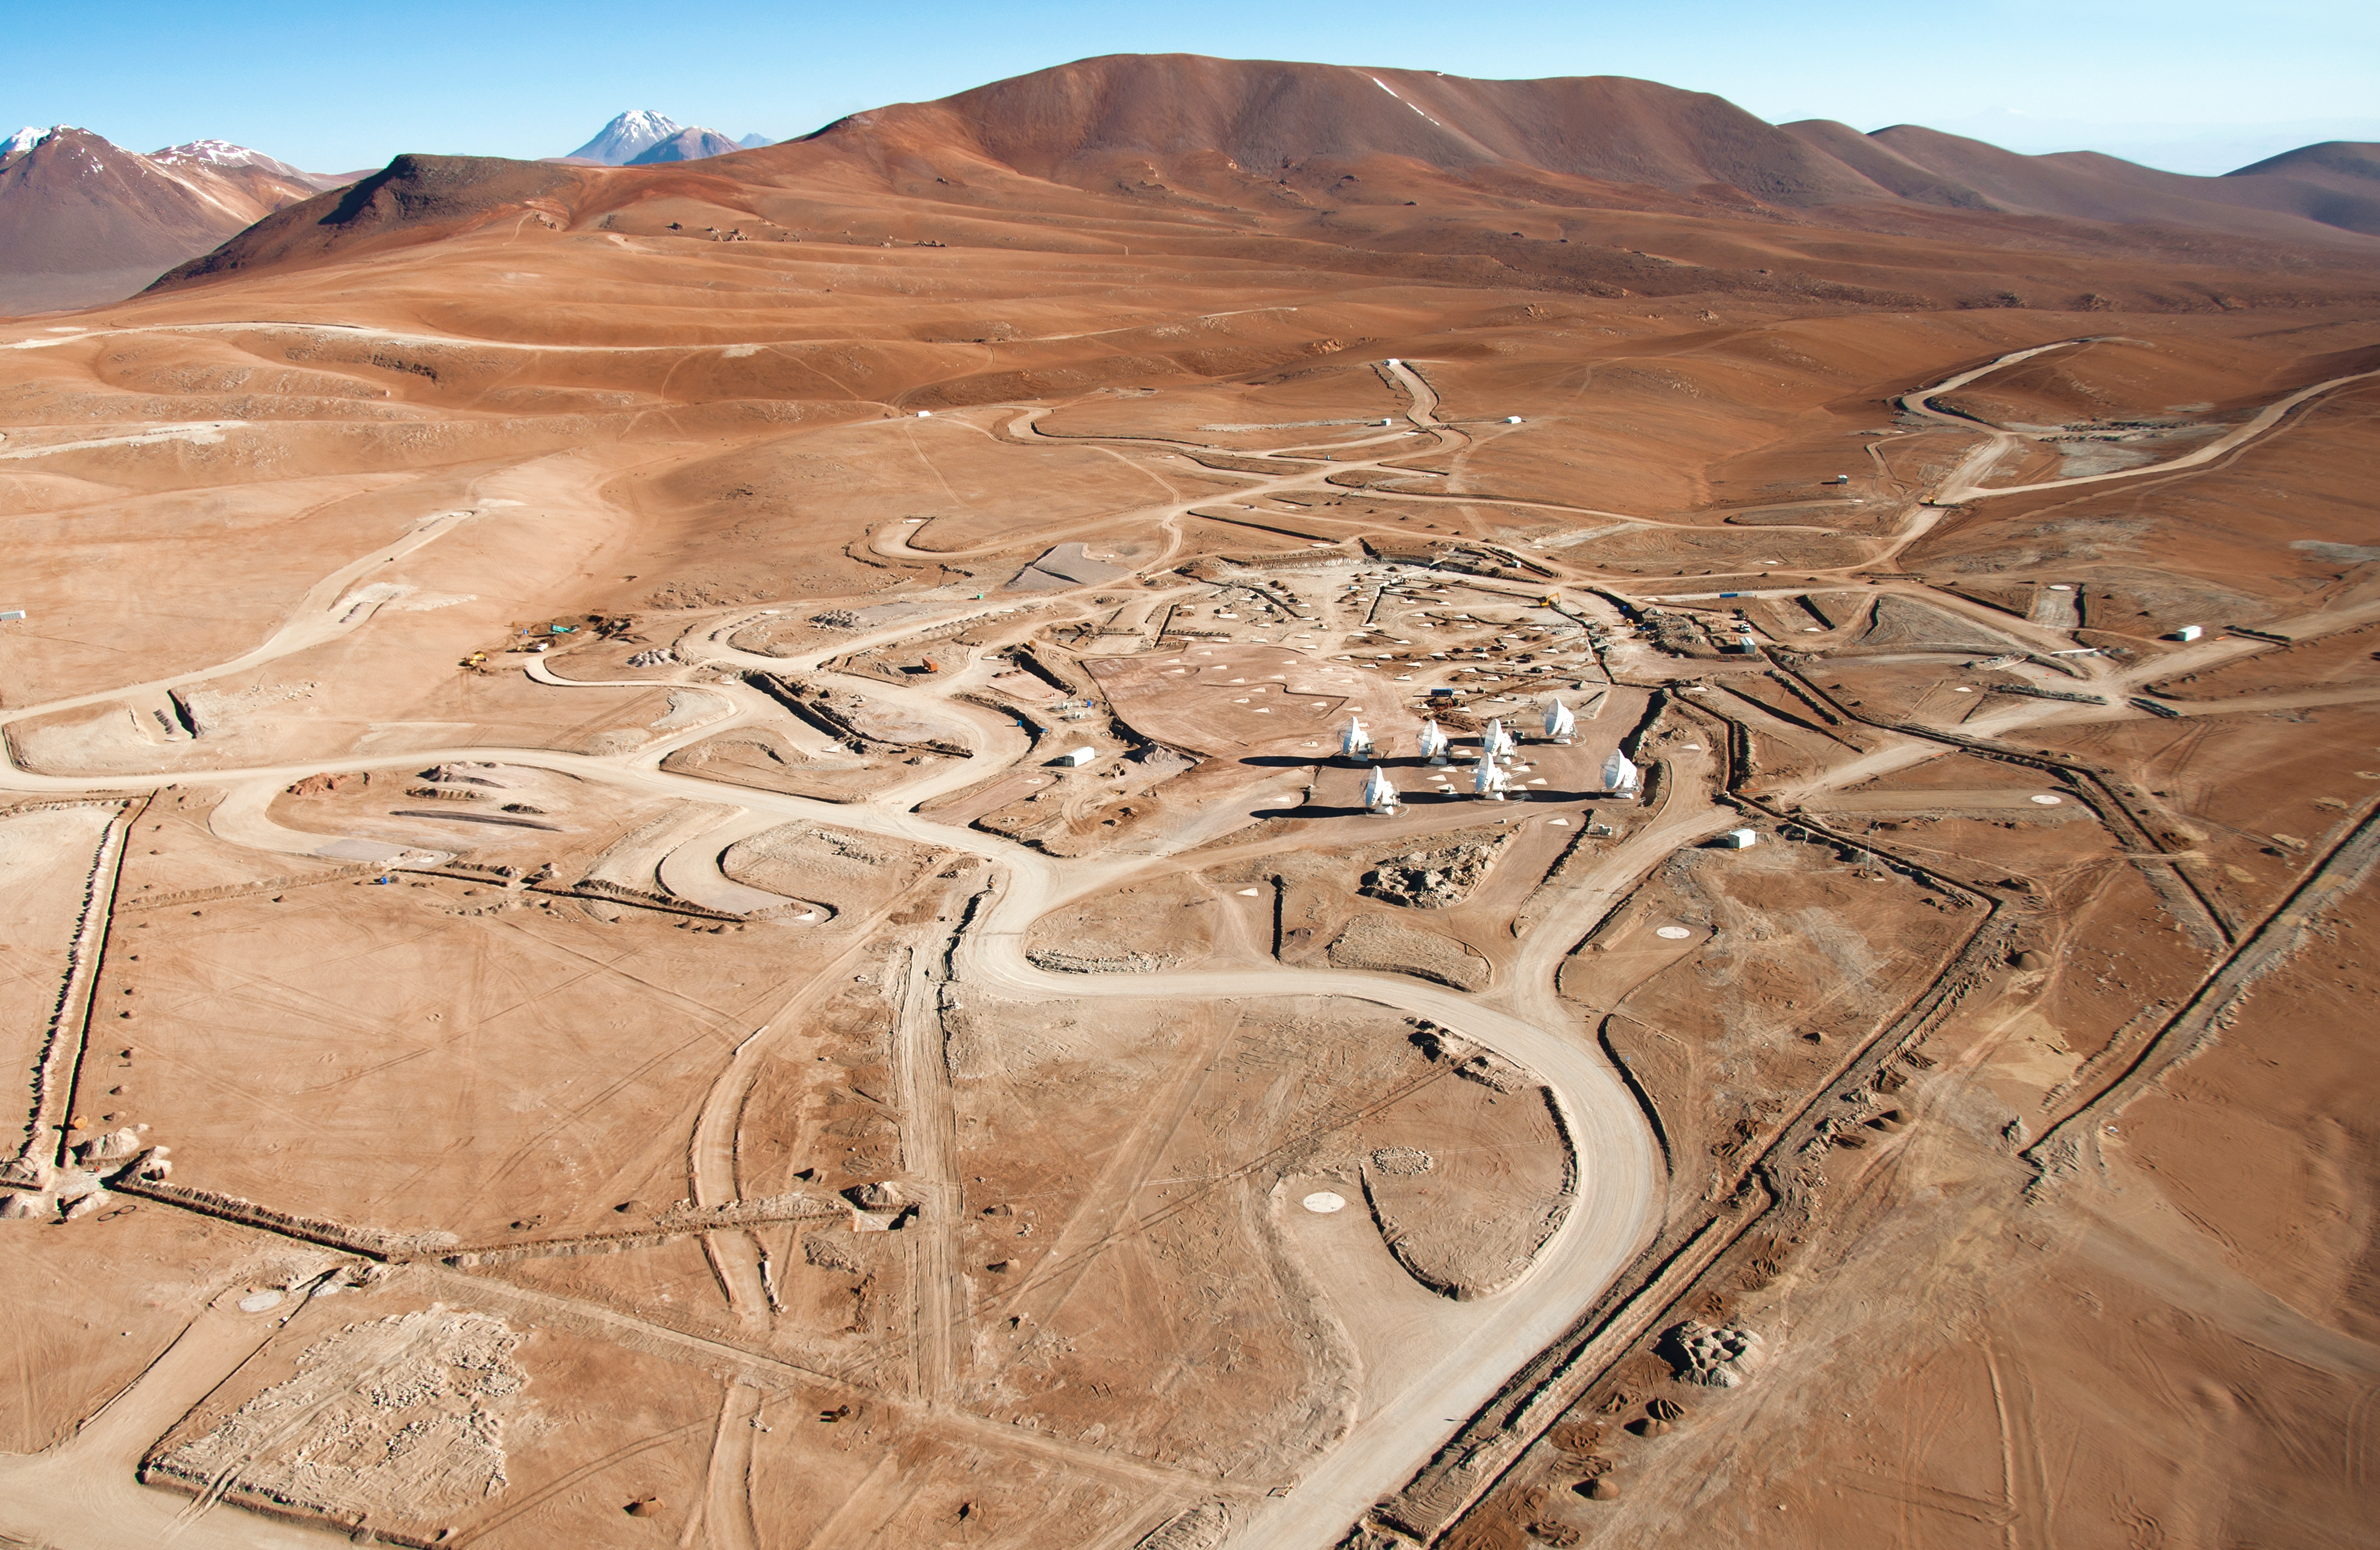

Flying over the ALMA site: the Array Operations Site

ALMA, the Atacama Large Millimeter/submillimeter Array, will be initially composed of 66 antennas, designed to observe the Universe in millimetre and submillimetre radiation. The main array will consist of fifty 12-metre antennas that can be spread over distances from 150 metres to 16 kilometres. In addition to the main array, ALMA will also have a compact array, composed of four 12-metre antennas plus twelve 7-metre antennas. By using the technique of interferometry, ALMA will work as a single giant telescope, enabling astronomers to observe the cold universe with unprecedented sensitivity and resolution. From the high altitudes of the Andes, ALMA will provide a revolutionary contribution to the search for our cosmic origins.

ALMA, an international astronomy facility, is a partnership of Europe, North America and East Asia in cooperation with the Republic of Chile. ALMA construction and operations are led on behalf of Europe by ESO, on behalf of North America by the National Radio Astronomy Observatory (NRAO), and on behalf of East Asia by the National Astronomical Observatory of Japan (NAOJ). The Joint ALMA Observatory (JAO) provides the unified leadership and management of the construction, commissioning and operation of ALMA.

Credit: ALMA (ESO/NAOJ/NRAO), W. Garnier (ALMA). Acknowledgement: General Dynamics C4 Systems